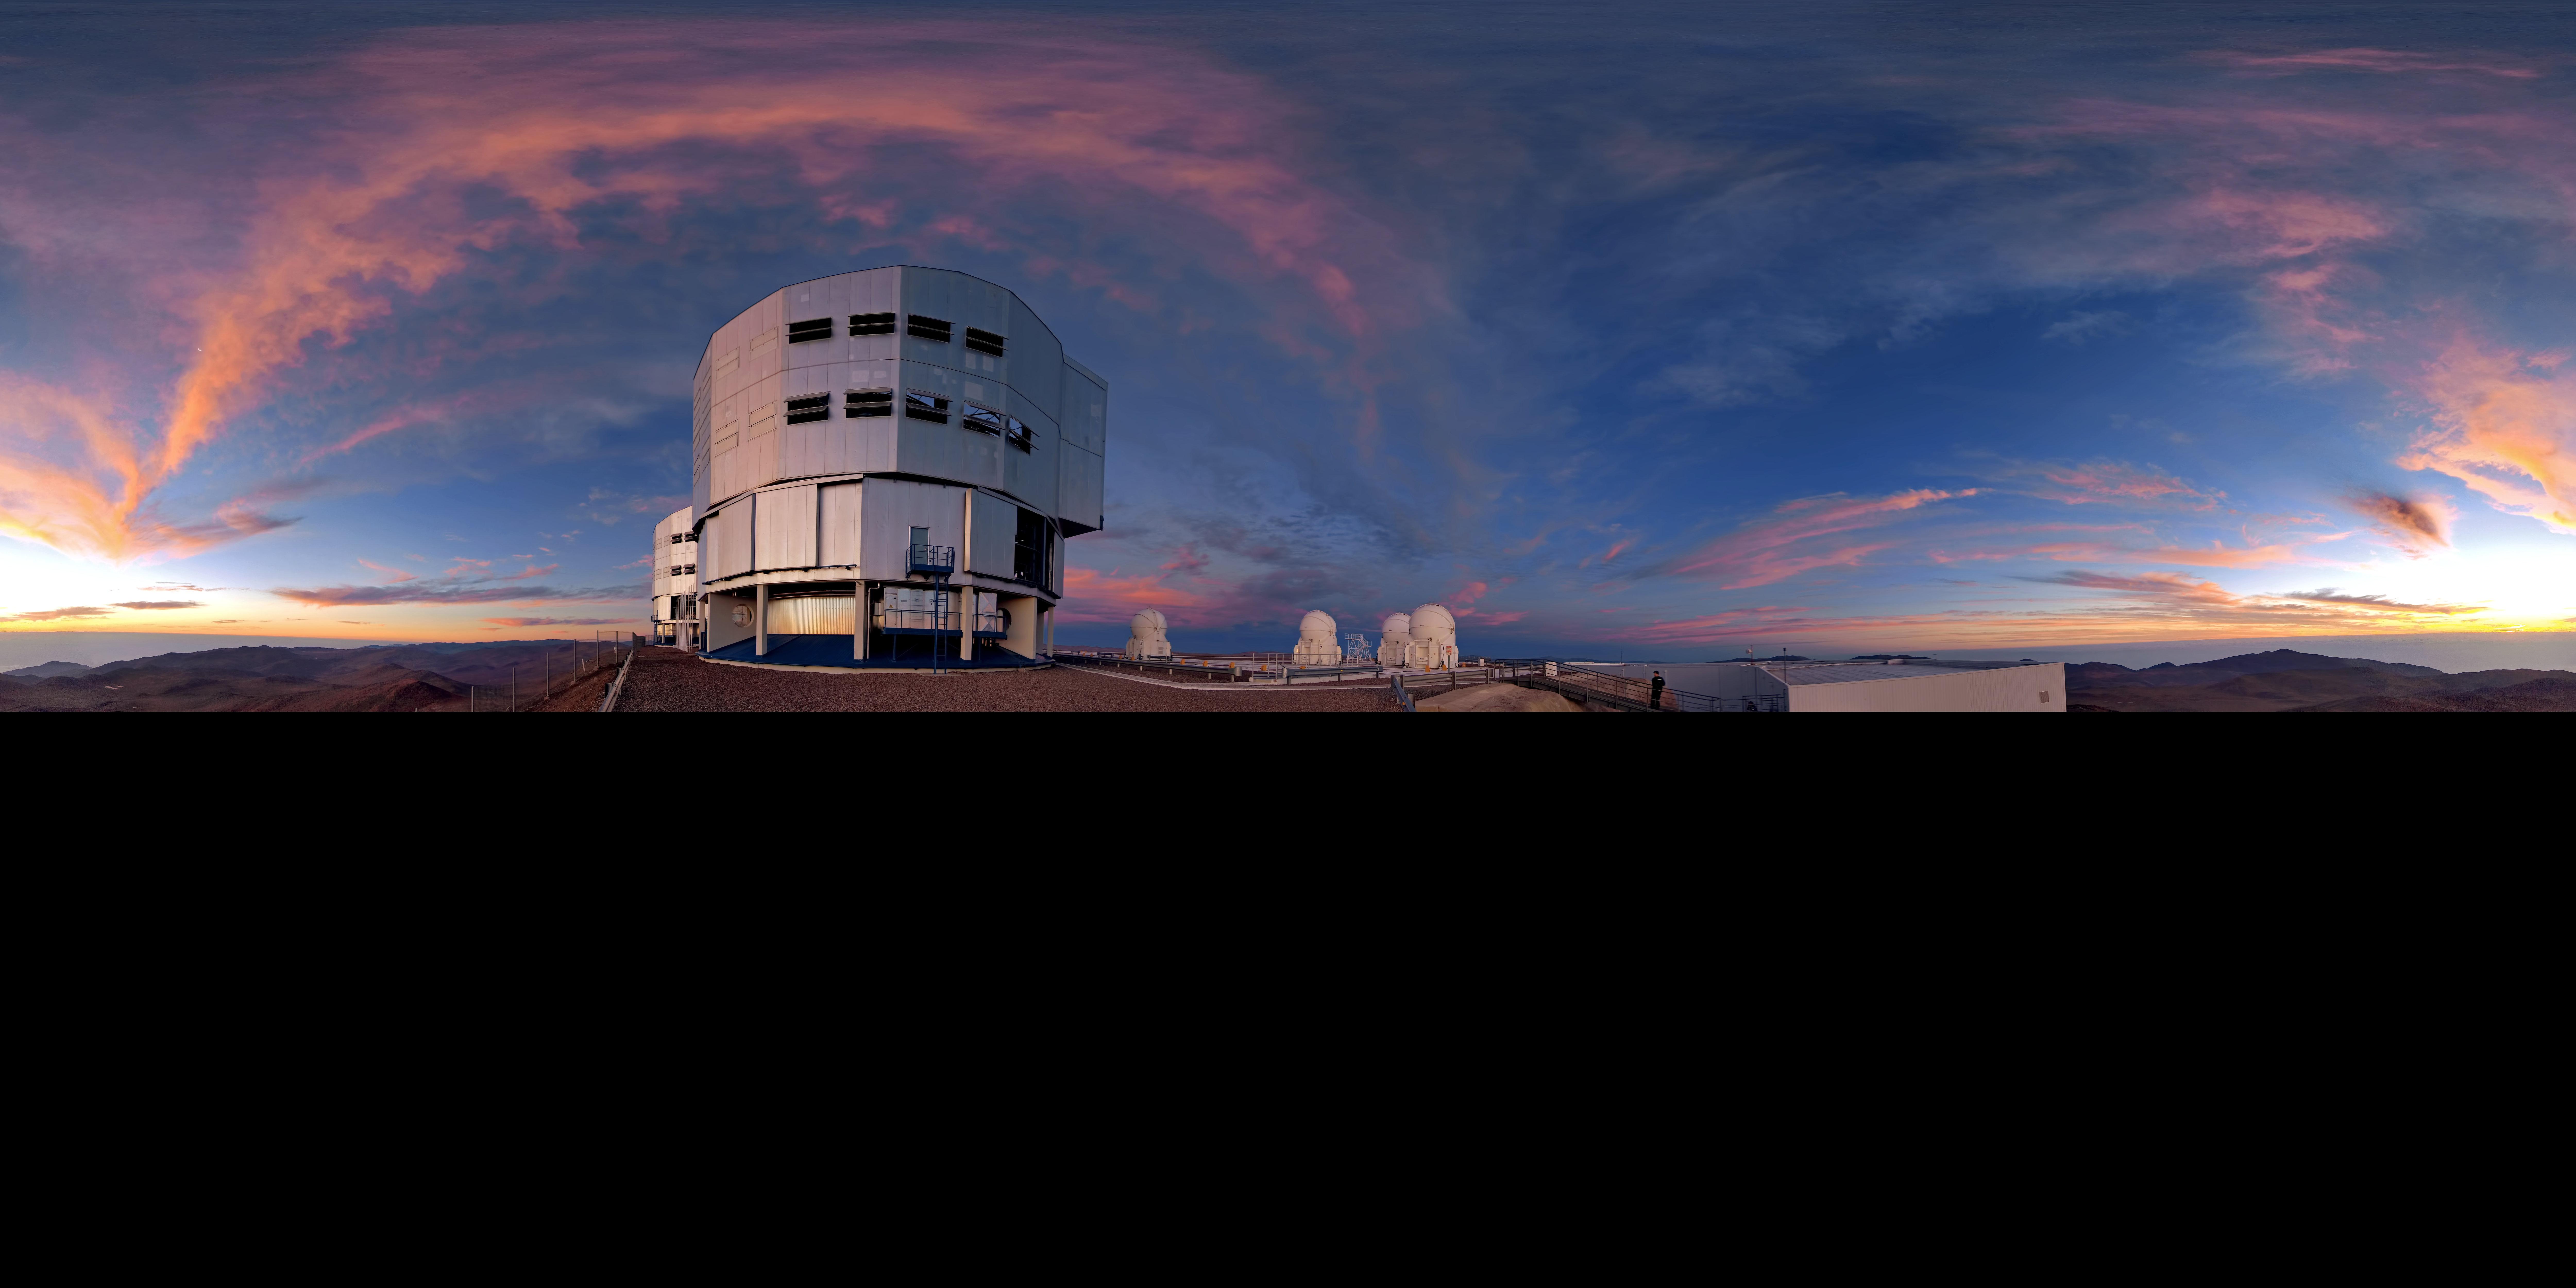

360 degree panorama view of Paranal at sunset

360 degree panorama view of Paranal at sunset with a rare display of clouds.

Credit: ESO/R. Wesson